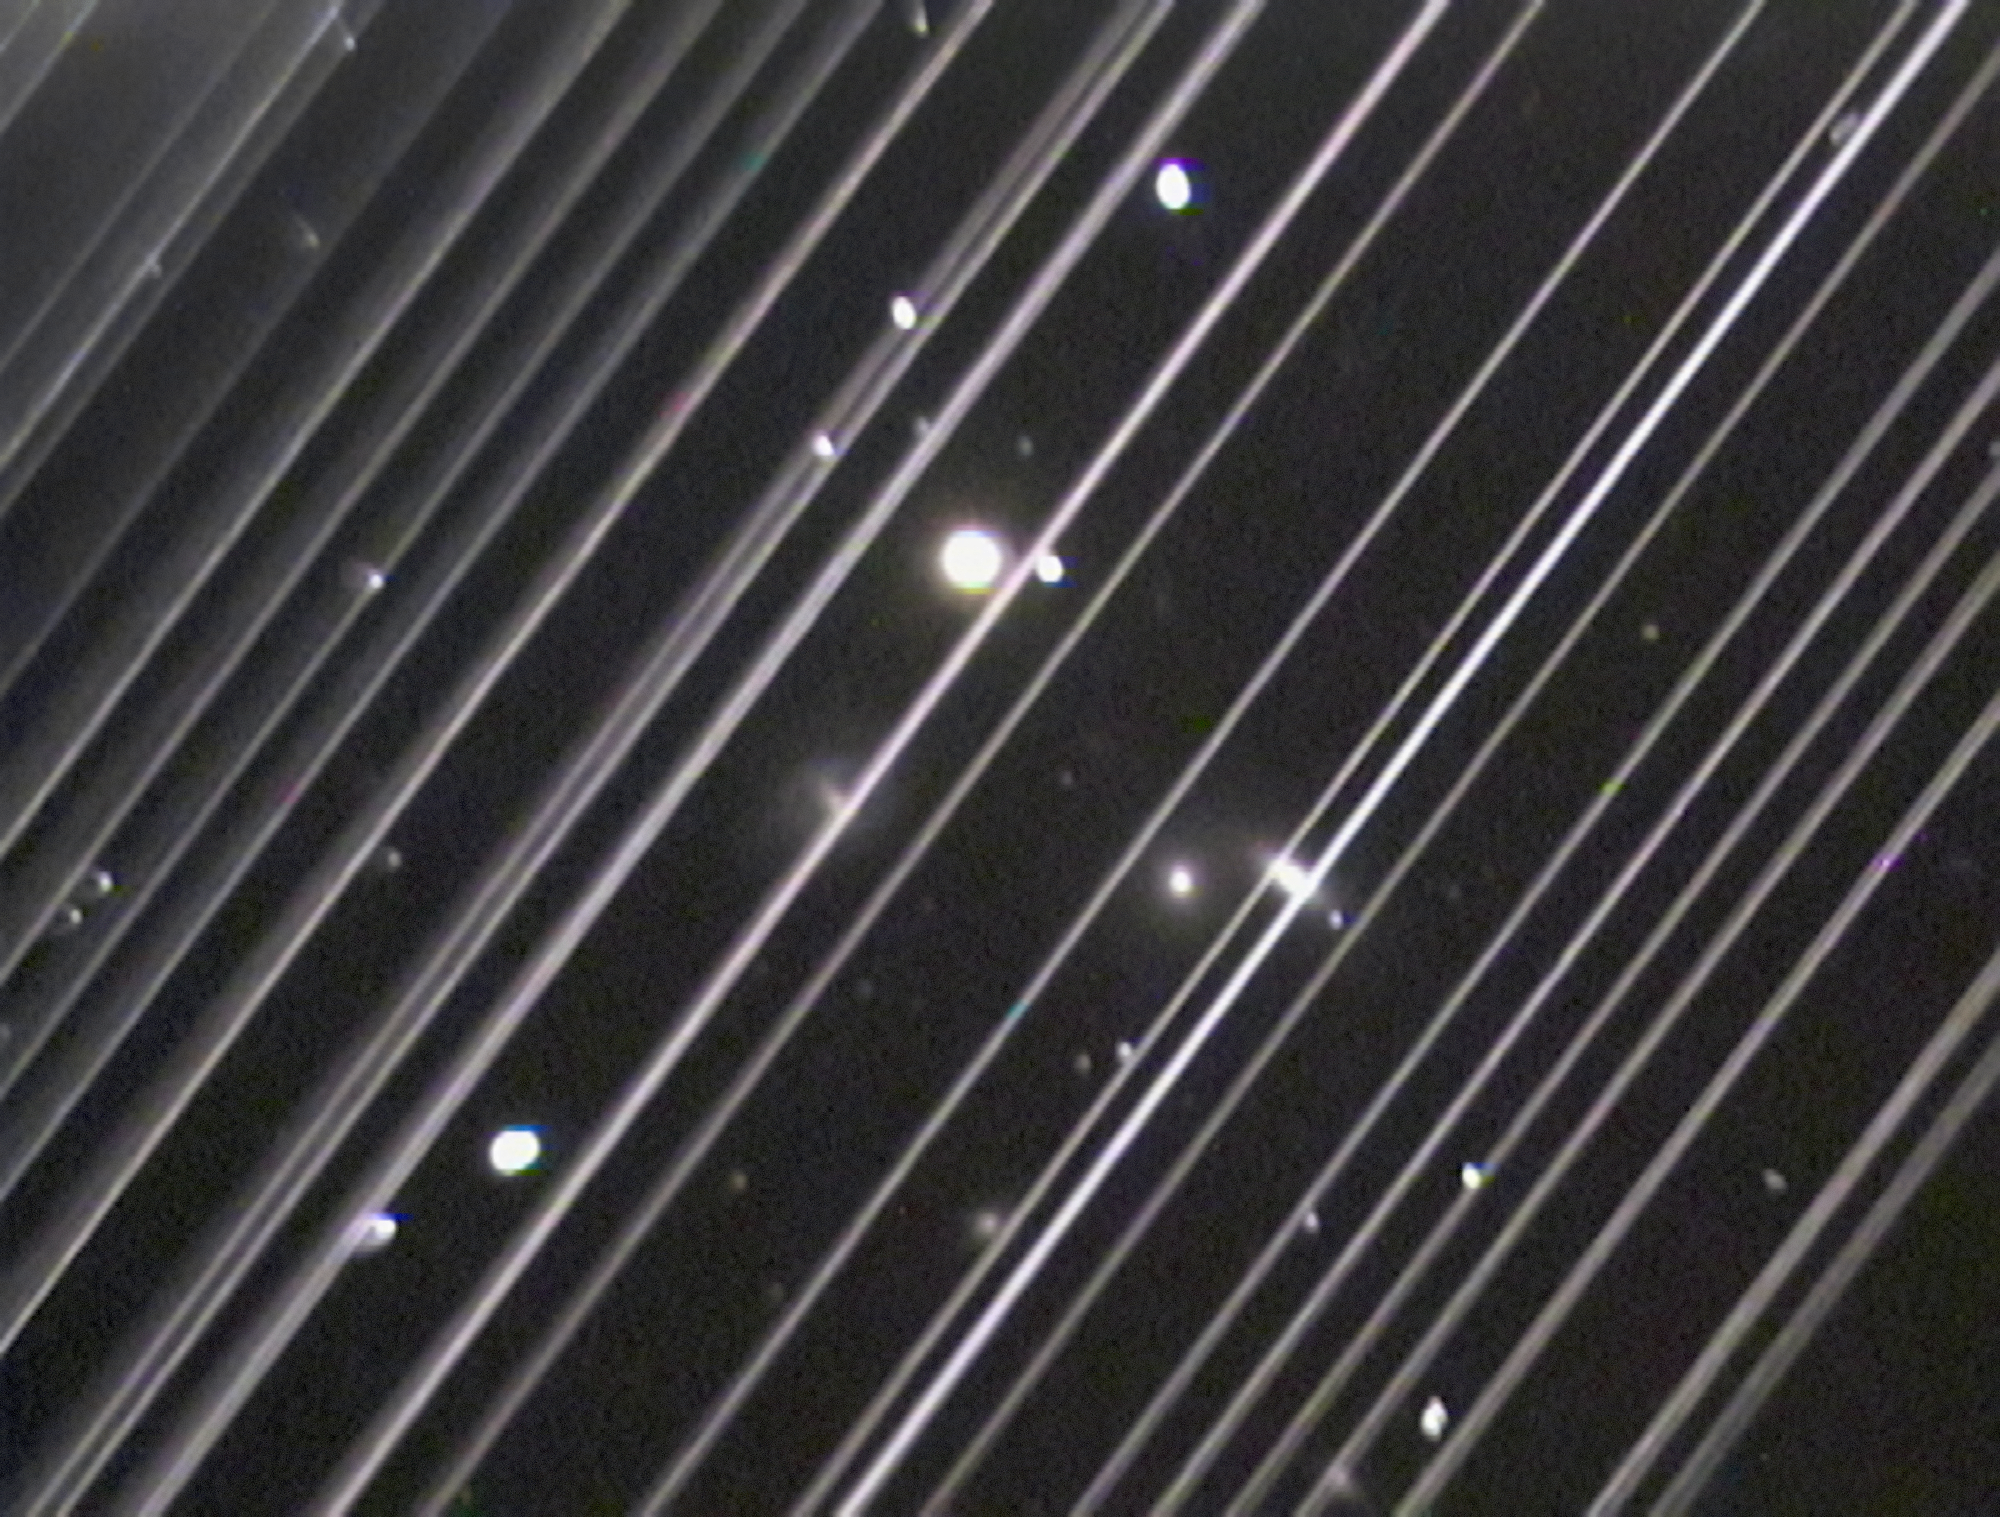

Trails made by Starlink satellites

An image of the NGC 5353/4 galaxy group made with a telescope at Lowell Observatory in Arizona, USA on the night of Saturday 25 May 2019. The diagonal lines running across the image are trails of reflected light left by more than 25 of the 60 recently launched Starlink satellites as they passed through the telescope’s field of view.

Although this image serves as an illustration of the impact of reflections from satellite constellations, please note that the density of these satellites is significantly higher in the days after launch (as seen here) and also that the satellites will diminish in brightness as they reach their final orbital altitude.

Credit: Victoria Girgis/Lowell Observatory